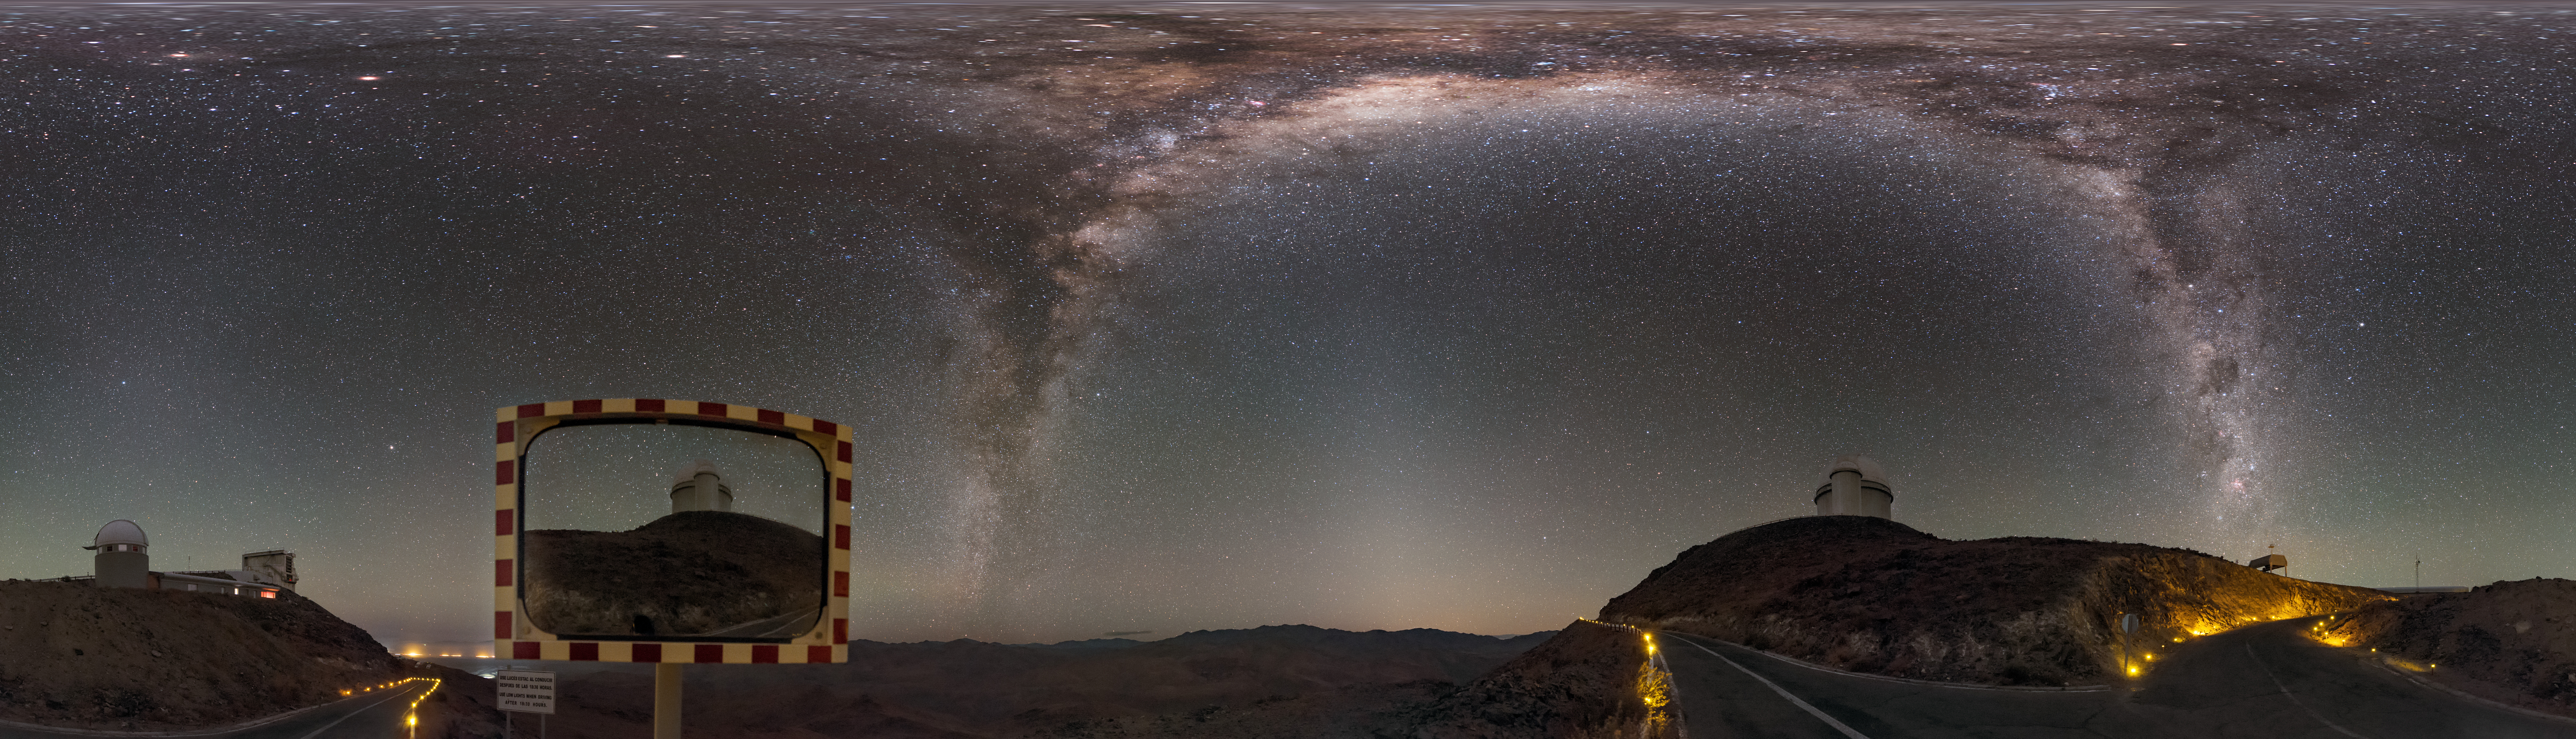

Hunter of the night

This equirectangular panorama shows the Milky Way like two great daggers through the sky, over the winding road leading through the La Silla Observatory. The ESO 3.6-metre telescope is visible reflected in a roadside mirror. The telescope hosts HARPS, the High Accuracy Radial velocity Planet Searcher, the world's foremost exoplanet hunting instrument.

Links to alternative projections of this image:

Fisheye version of this image
Alternative version of this image
Extended to 360 x 180 degrees (with black) version of this image

Credit: ESO/B. Tafreshi